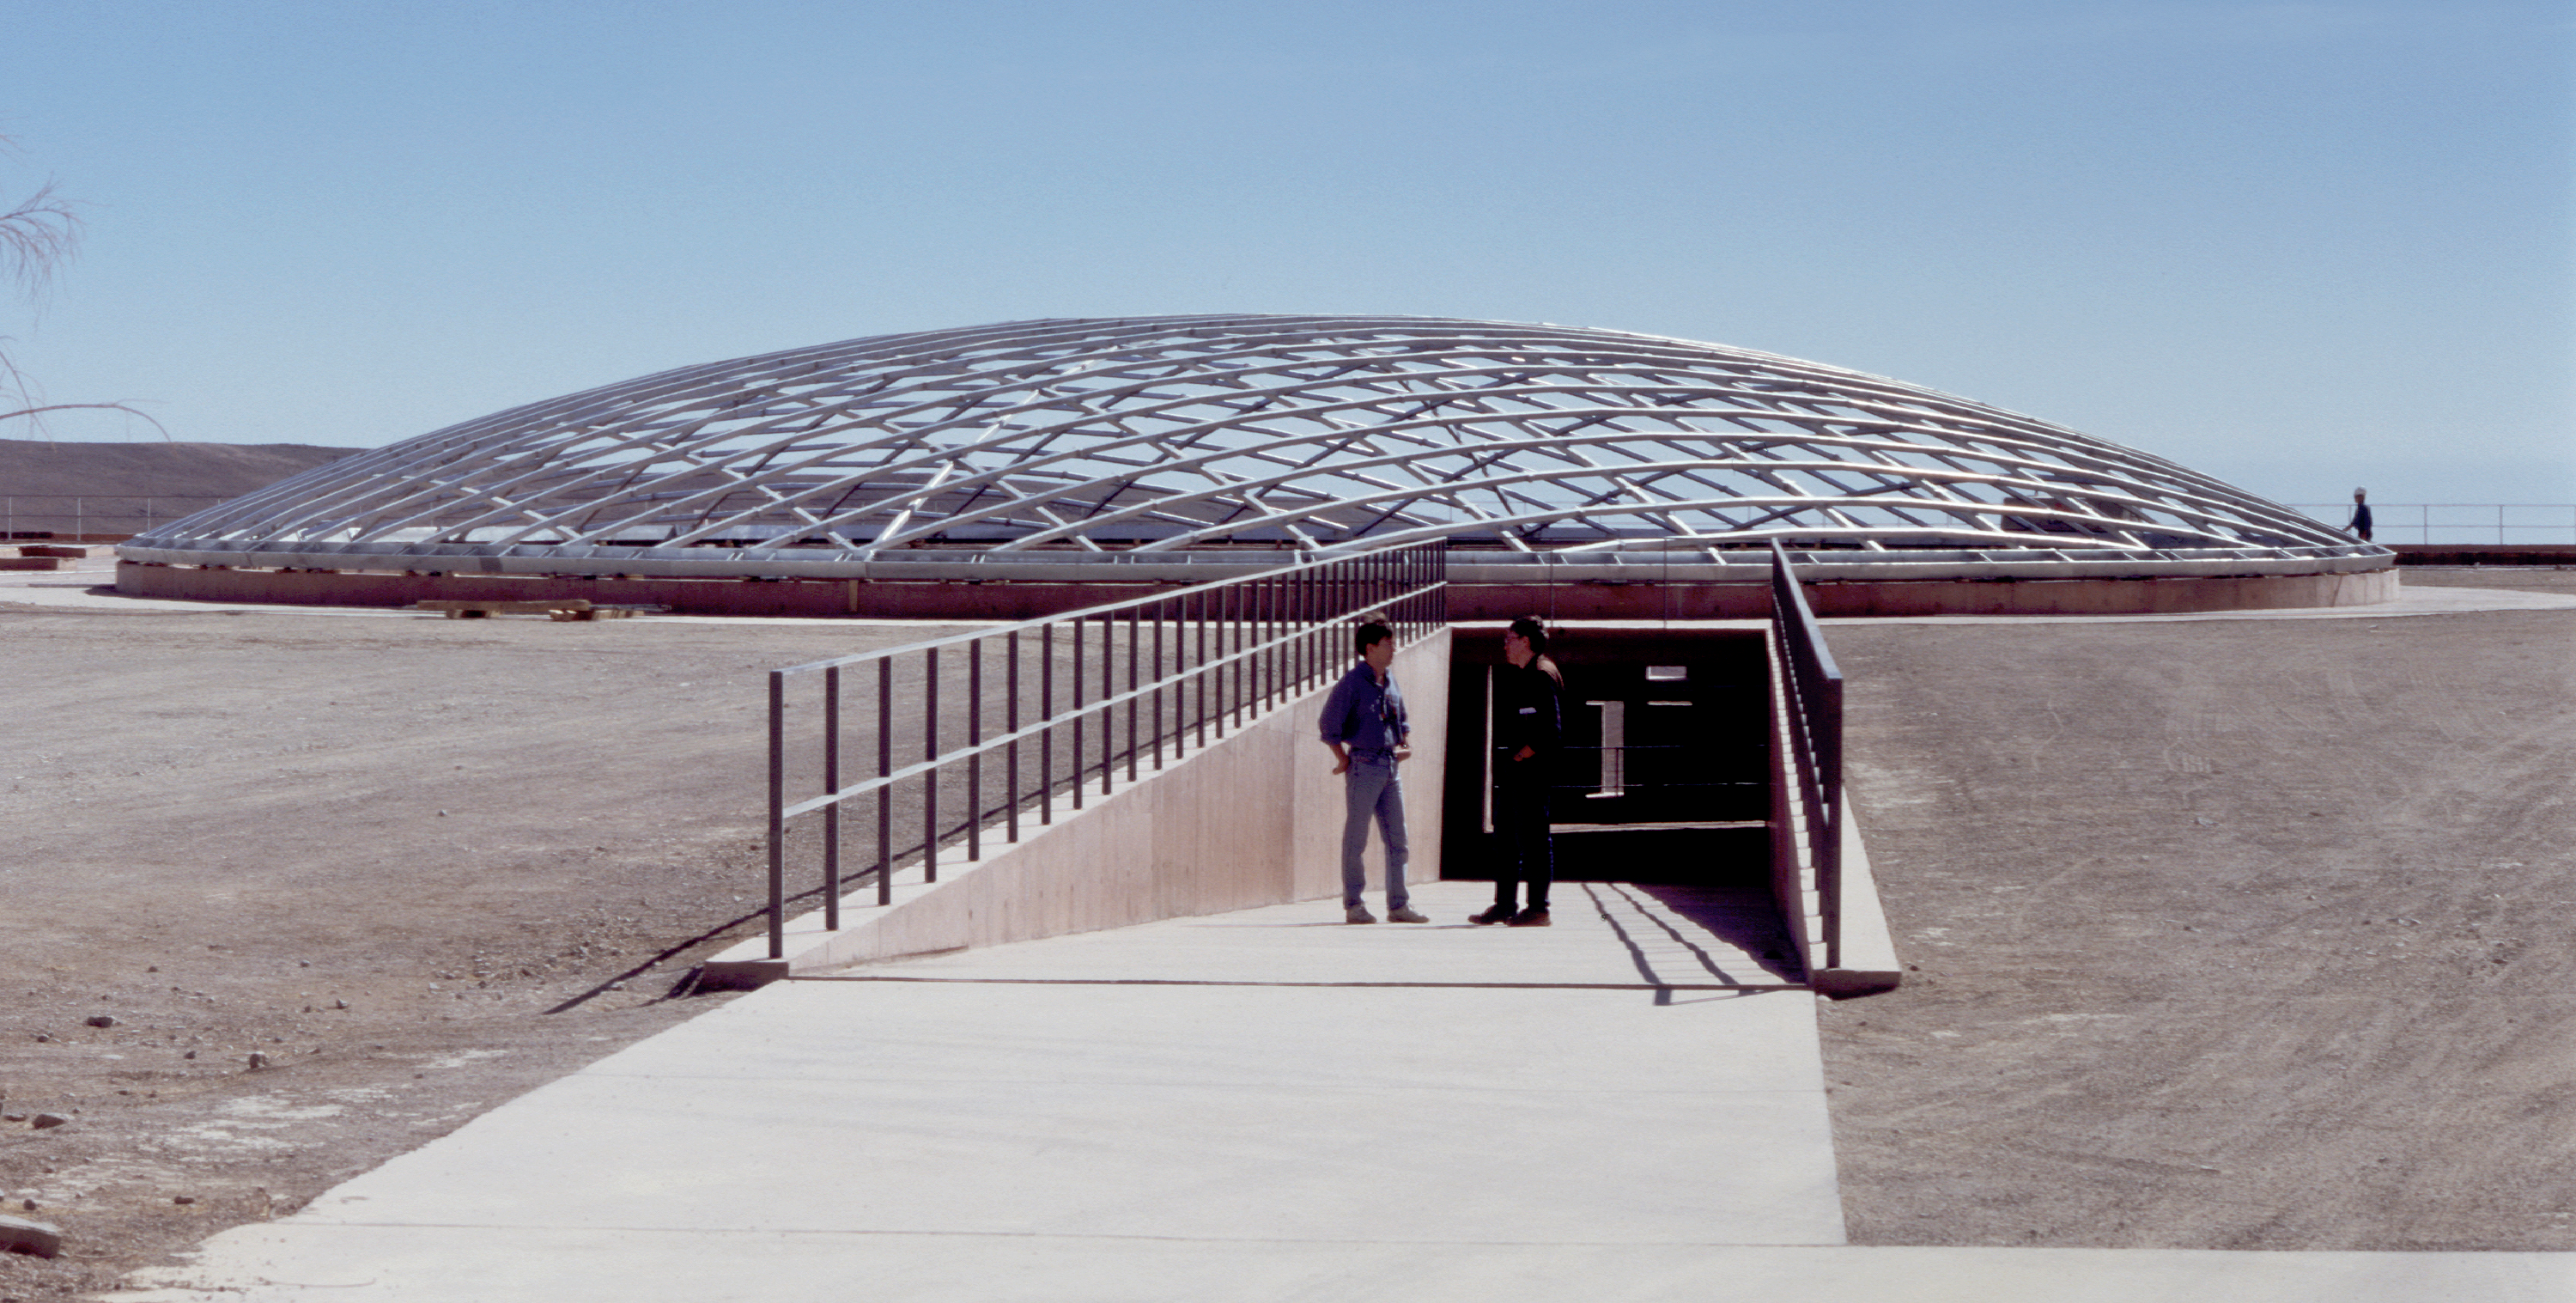

Residencia entrance

The ramp leading to the main entrance to the partly subterranean Residencia, with the steel skeleton for the dome over the central area in place. (Photo obtained in January 2001.)

Credit: ESO